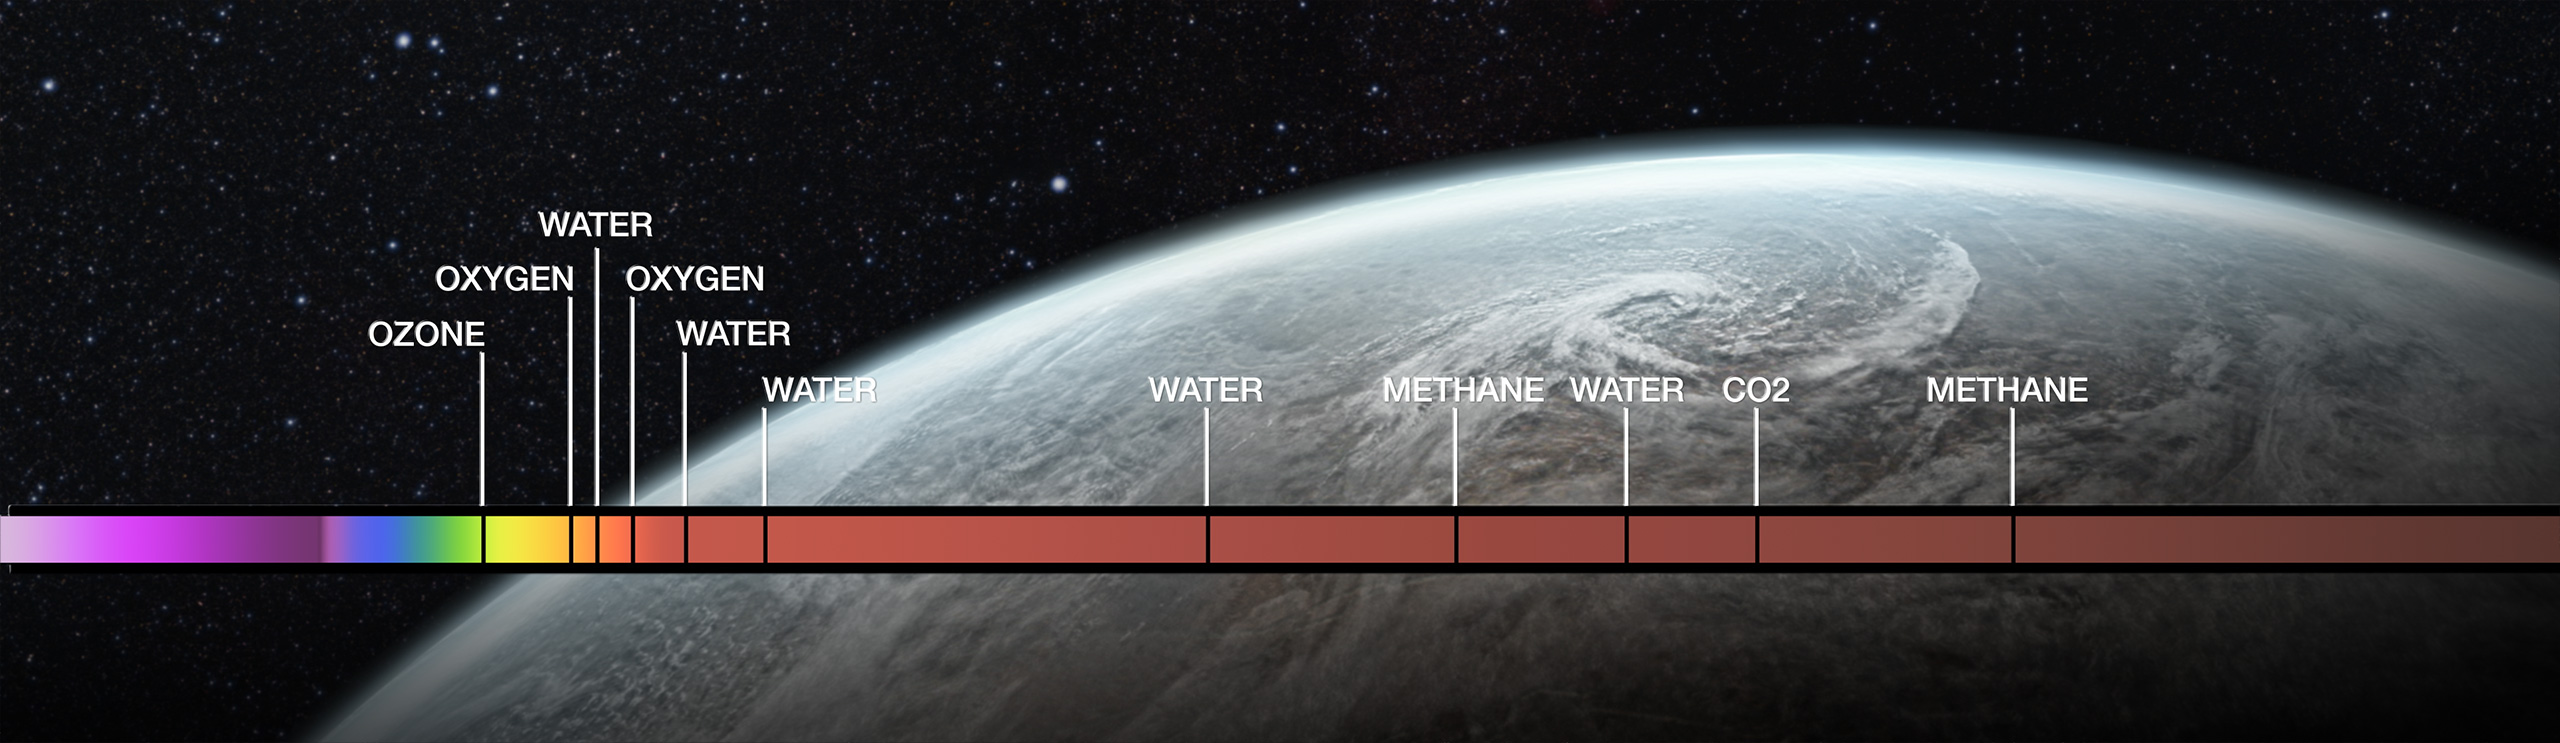

Atmosphere spectrum (artist's impression)

Artist's impression of the spectrum of a planetary atmosphere, showing the elements it contains.

Credit: ESO/M. Kornmesser